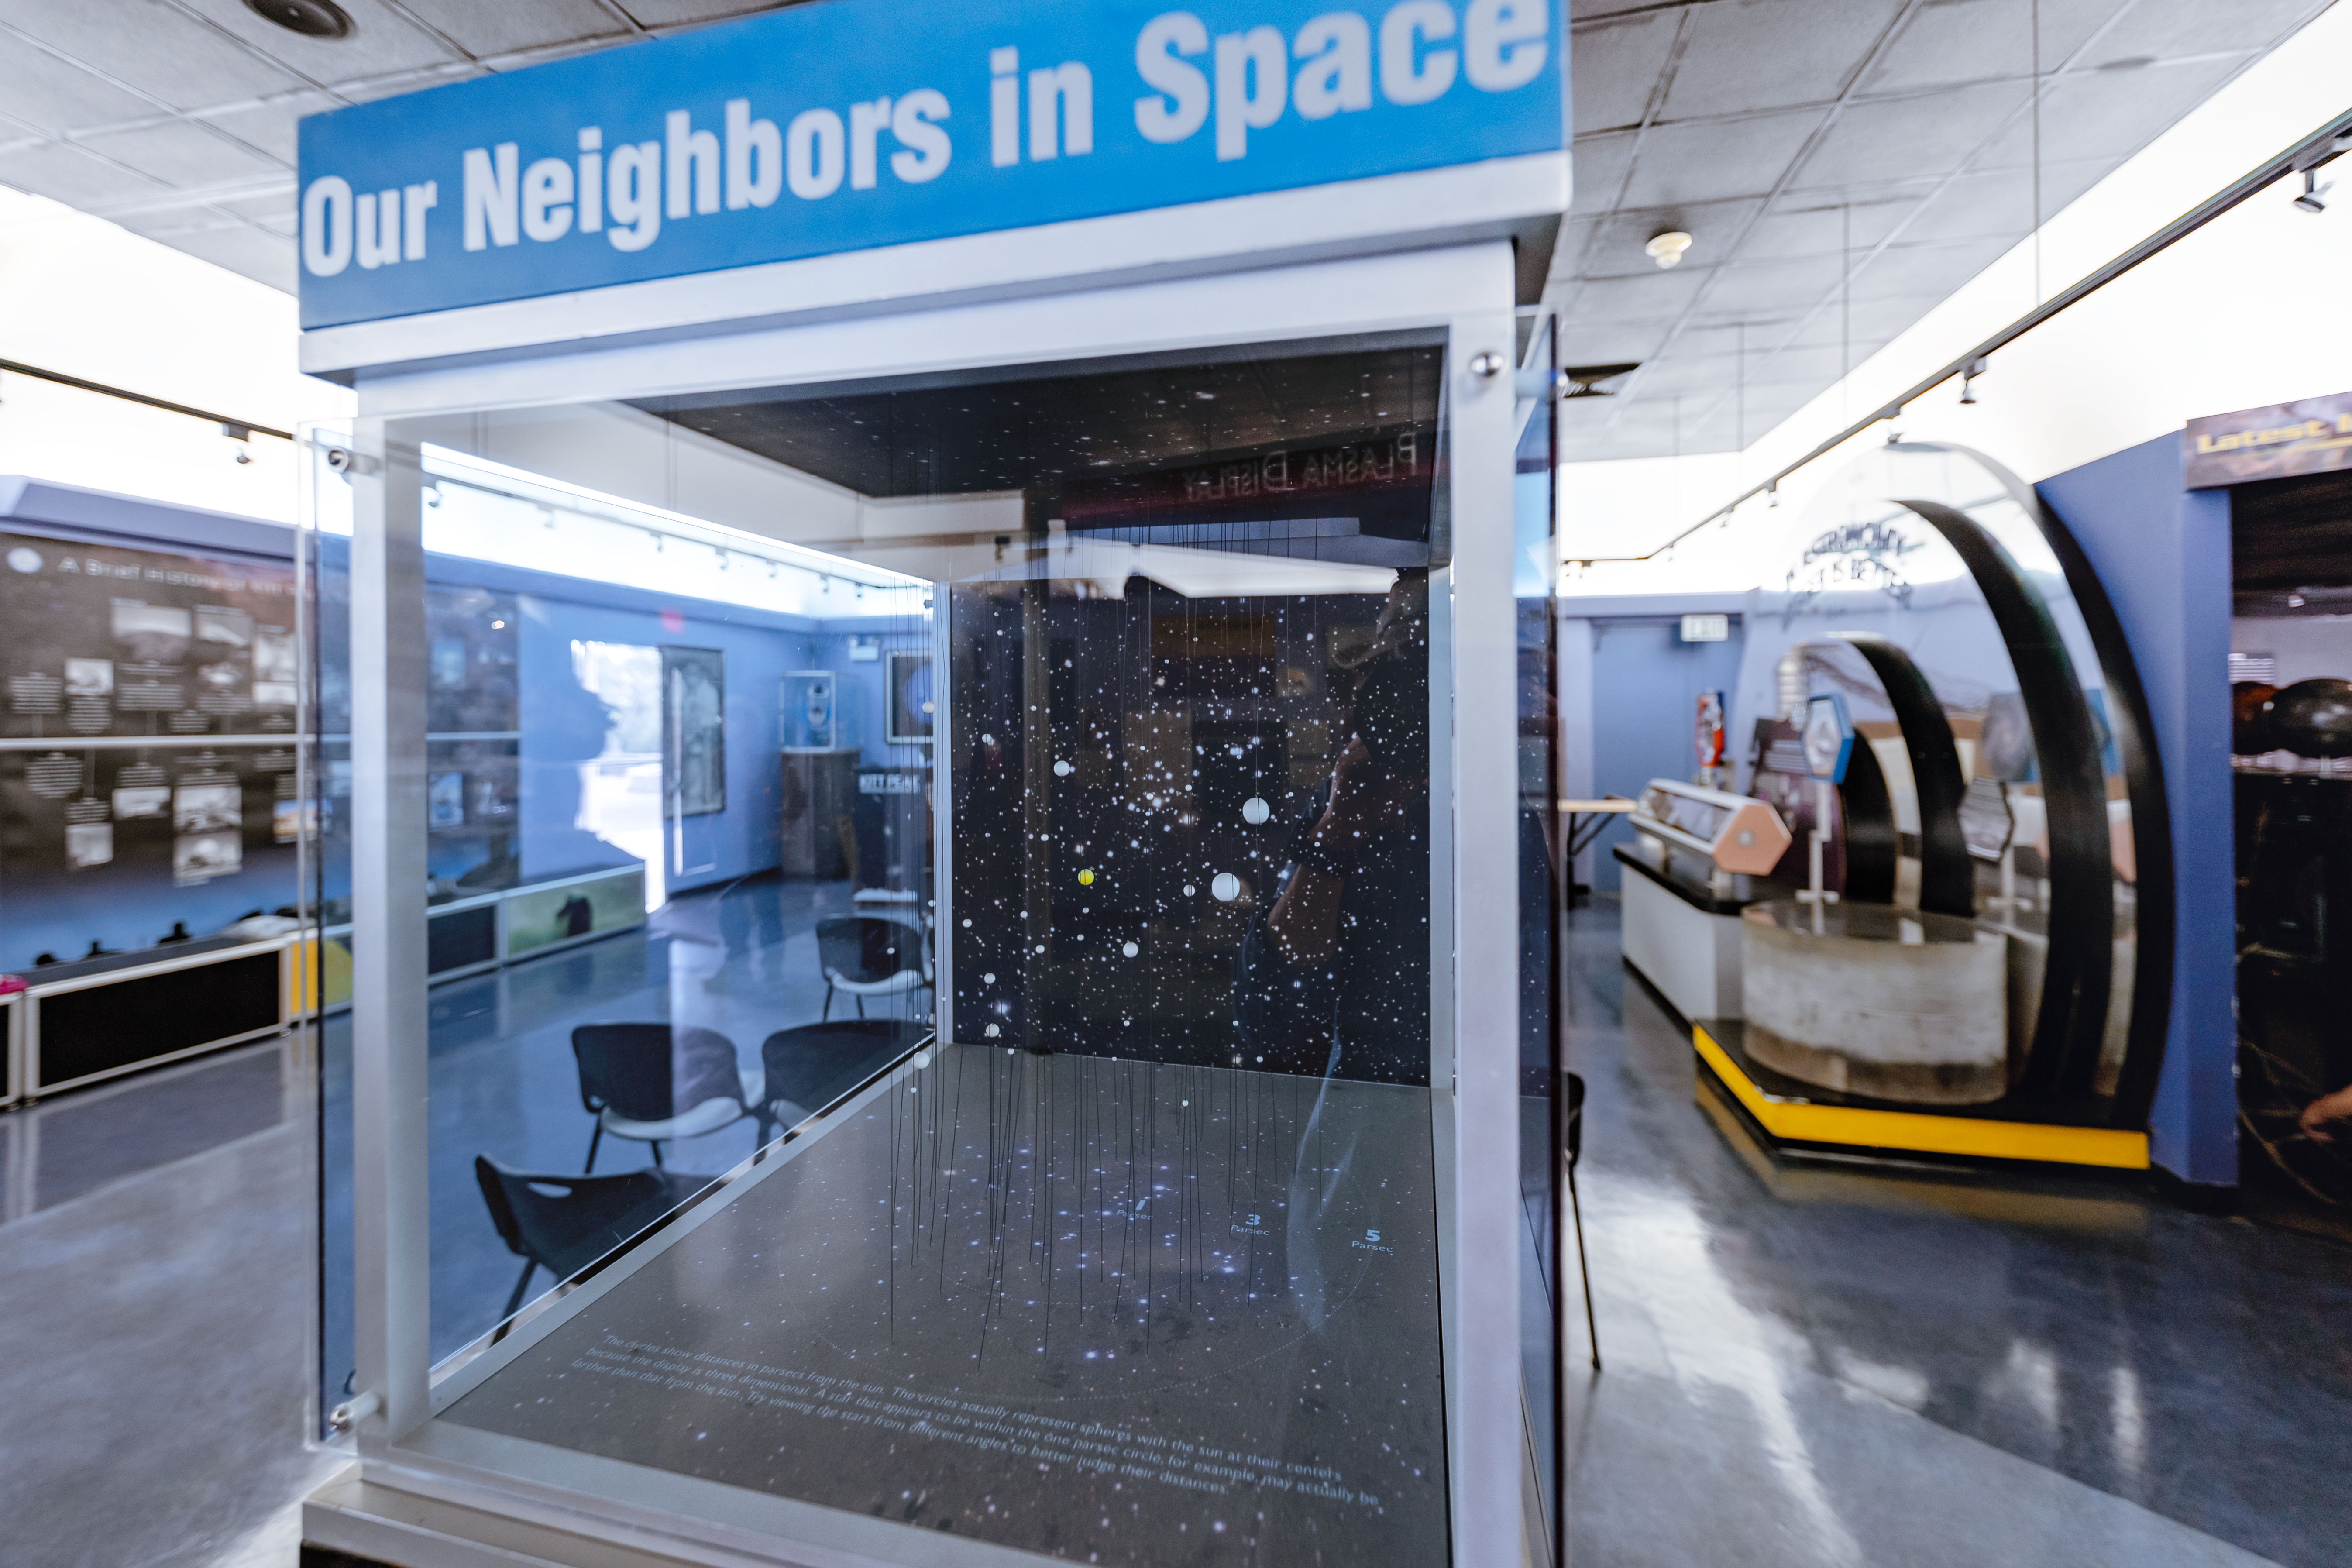

Our Neighbors in Space in KPNO Visitor Center

Our Neighbors in Space exhibit inside the Kitt Peak National Observatory Visitor Center in Arizona.

Credit: KPNO/NOIRLab/NSF/AURA/T. Slovinský